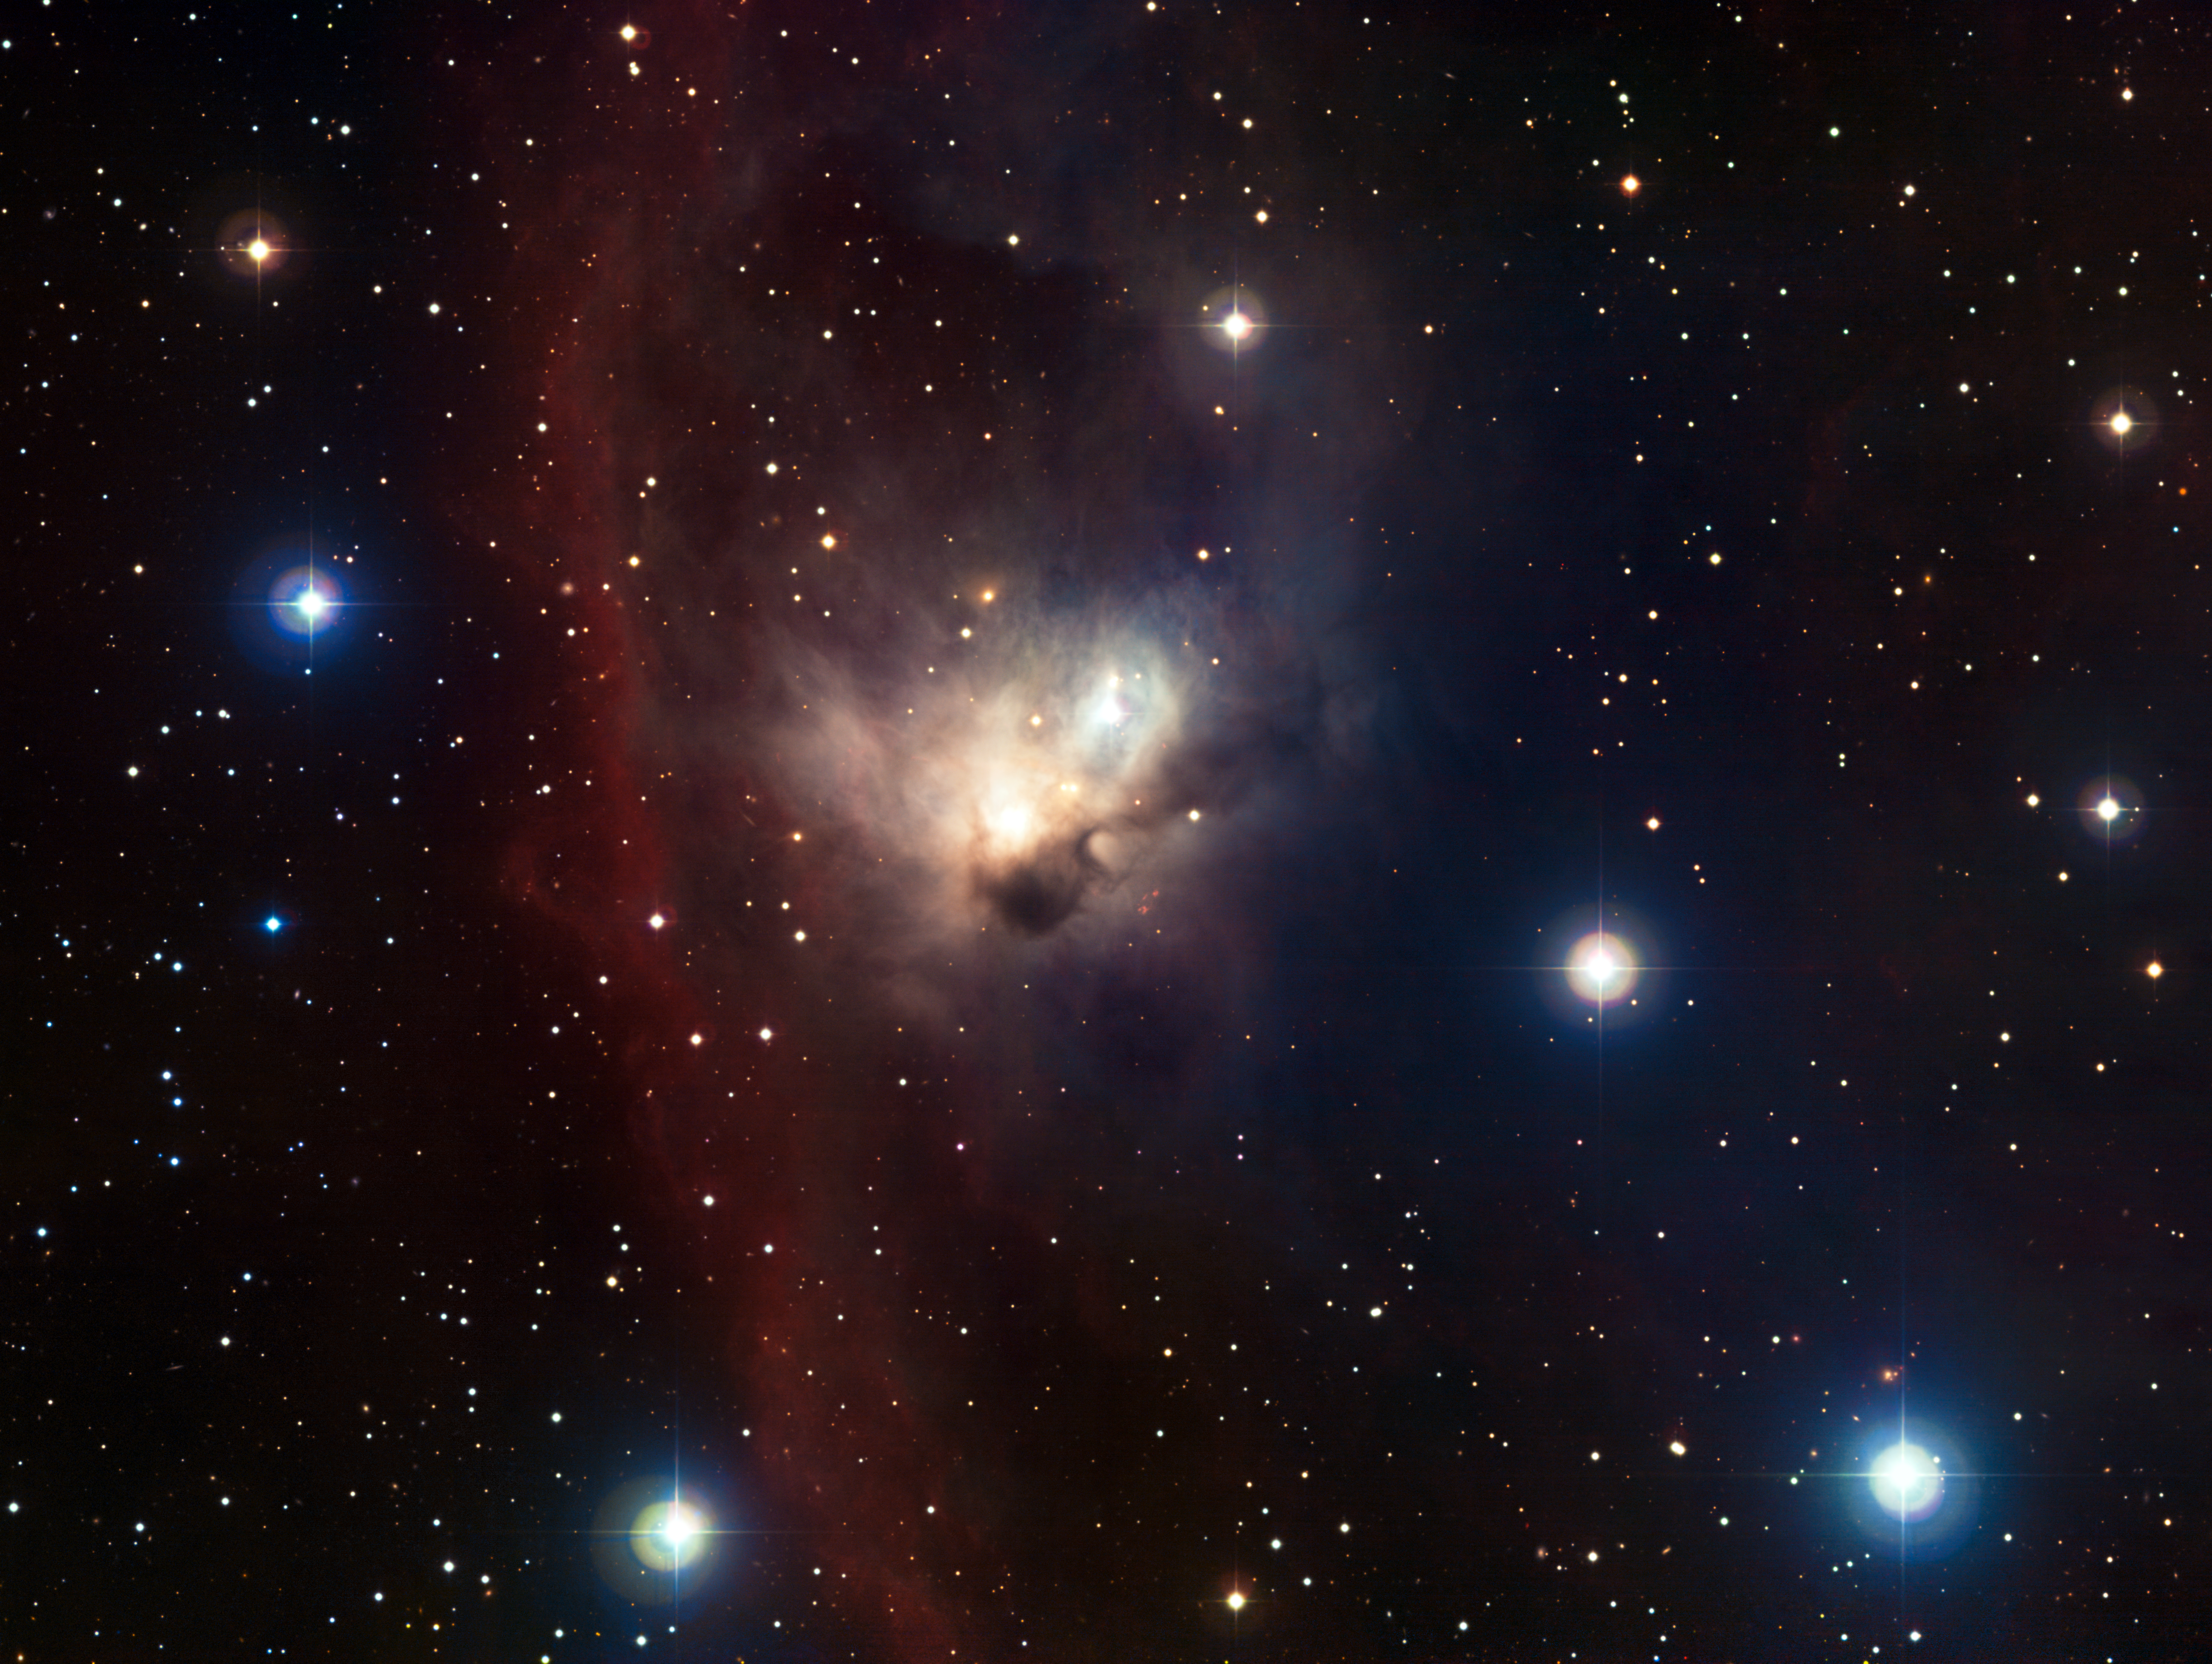

The cosmic bat — NGC 1788

The delicate nebula NGC 1788, located in a dark and often neglected corner of the Orion constellation, is revealed in this finely nuanced image. Although this ghostly cloud is rather isolated from Orion’s bright stars, their powerful winds and light have a strong impact on the nebula, forging its shape and making it a home to a multitude of infant suns.

This image has been obtained using the Wide Field Imager on the MPG/ESO 2.2-metre telescope at ESO’s La Silla Observatory in Chile. It combines images taken through blue, green and red filters, as well as a special filter designed to let through the light of glowing hydrogen. The field is about 30 arcminutes across; North is up, and East to the left.

Credit: ESO